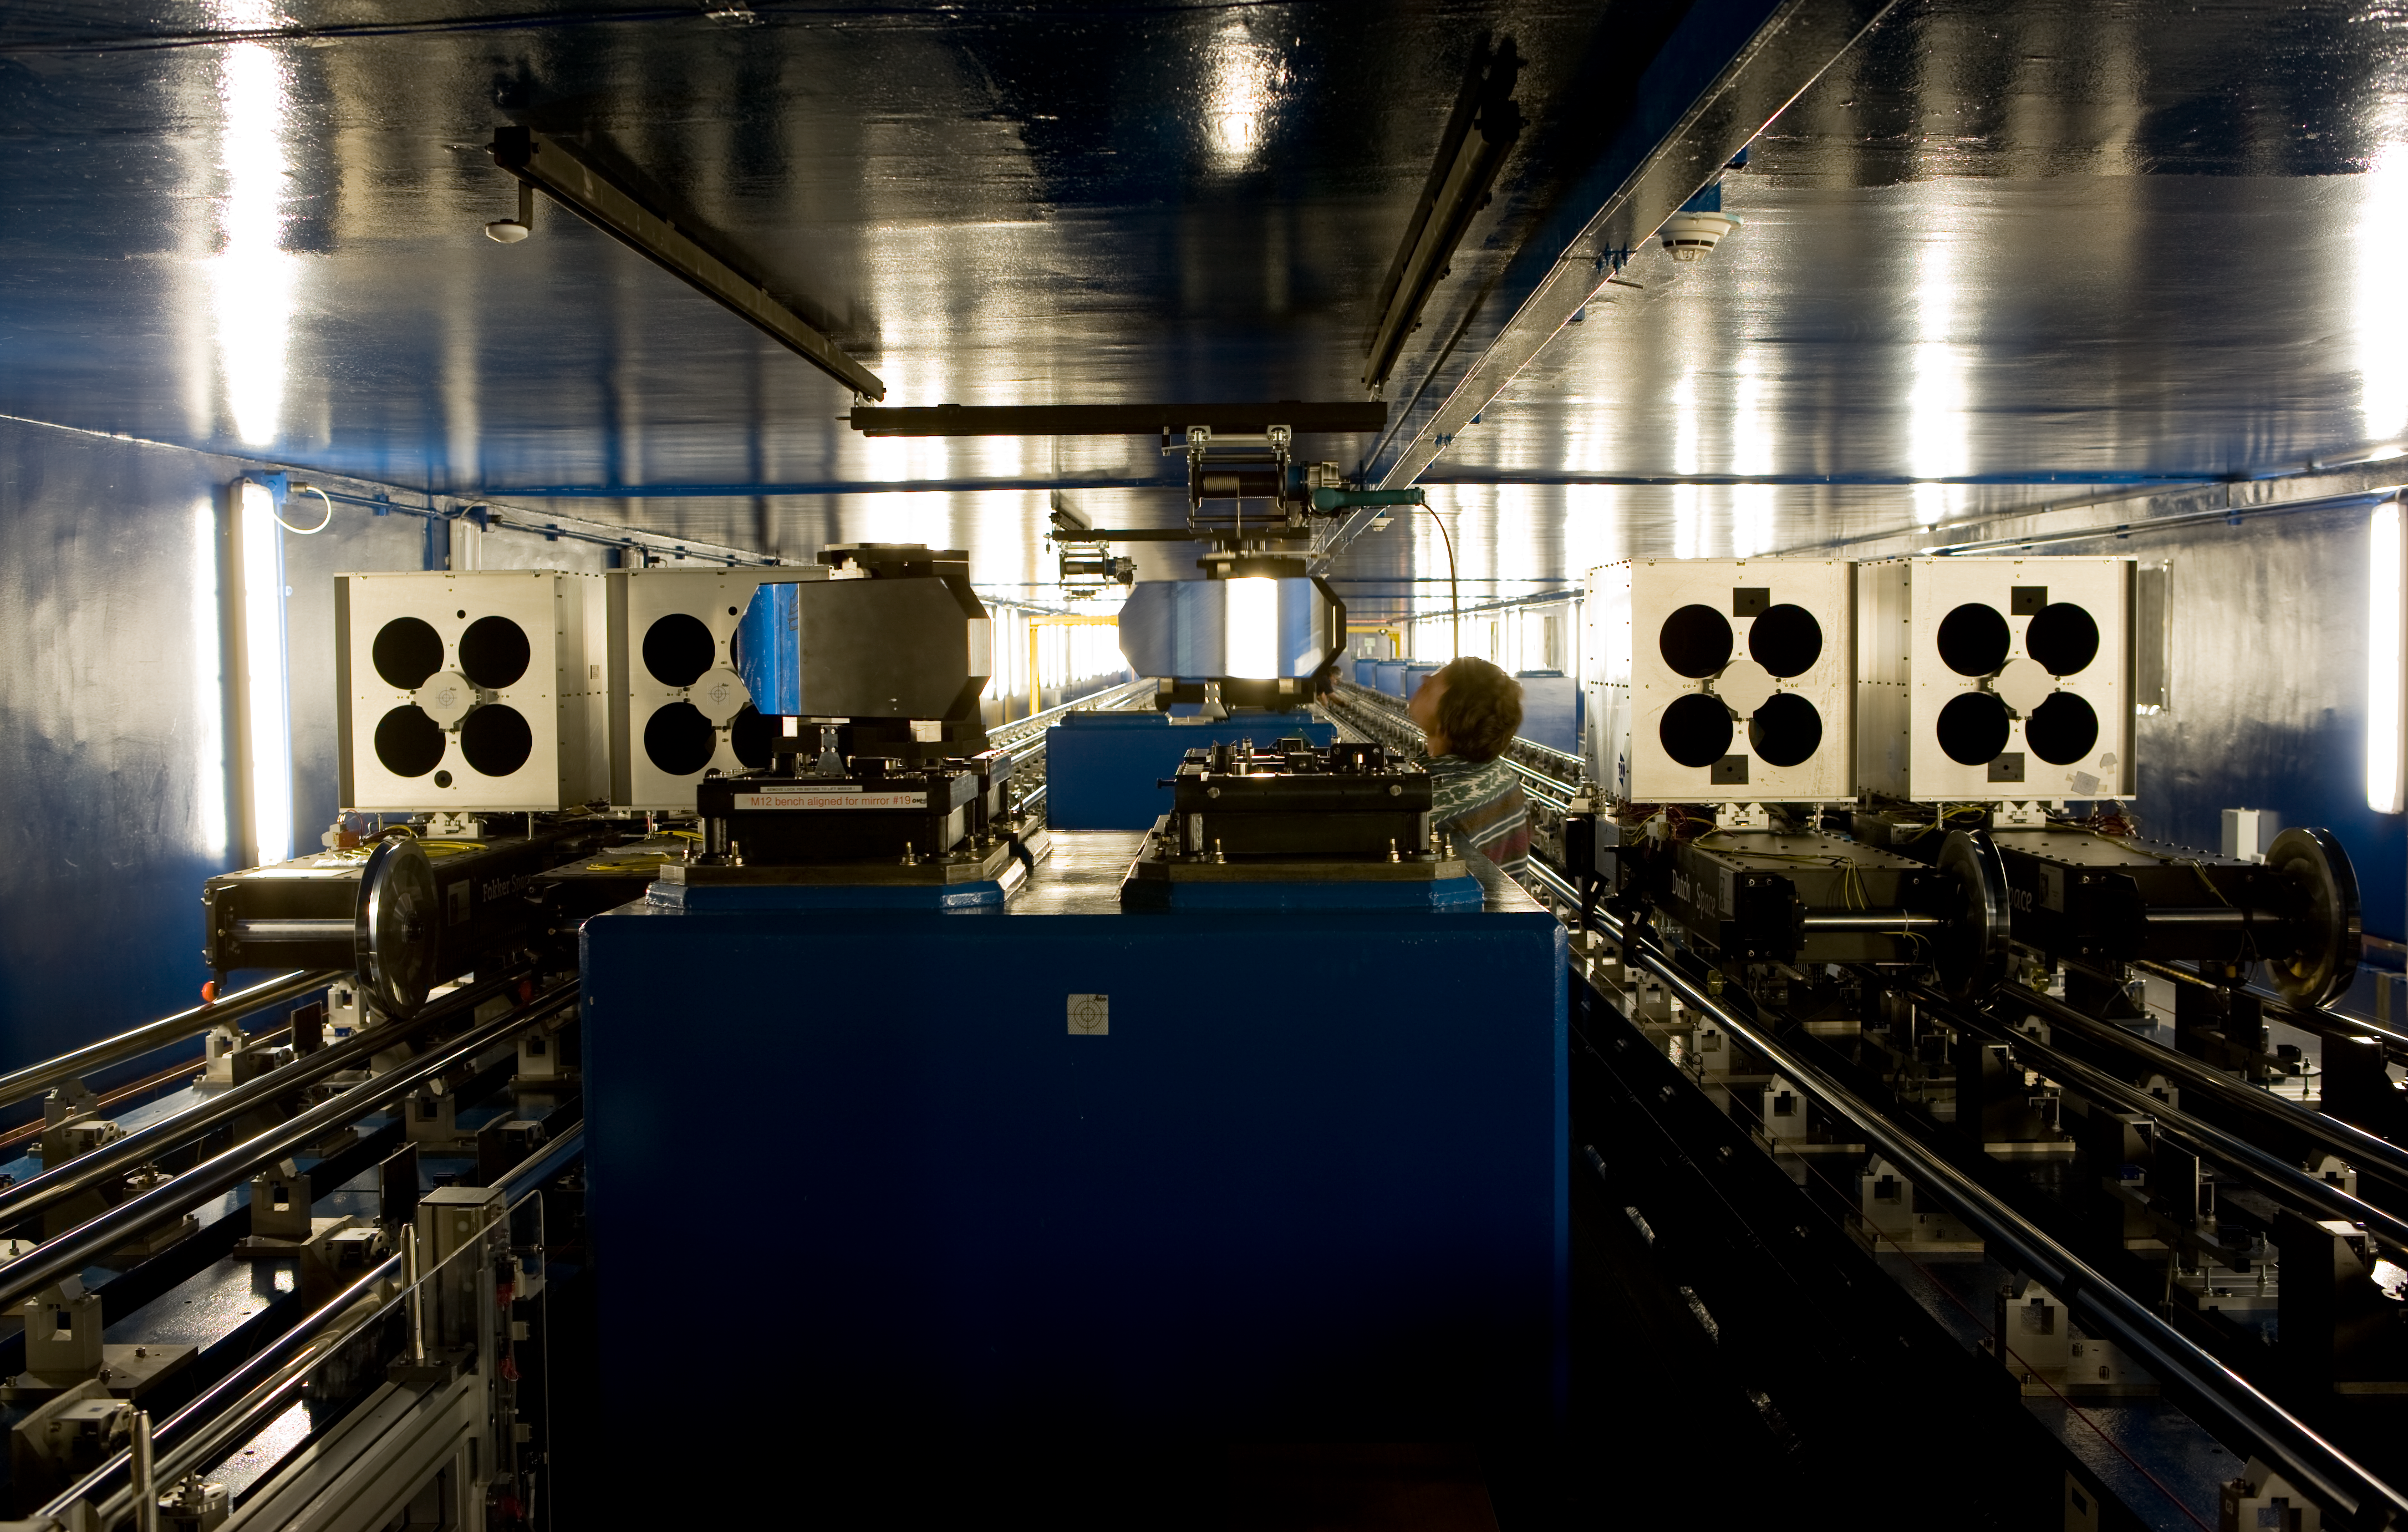

VLTI tunnel

A view along one half of the Interferometric Tunnel.

Credit: ESO/H.H.Heyer